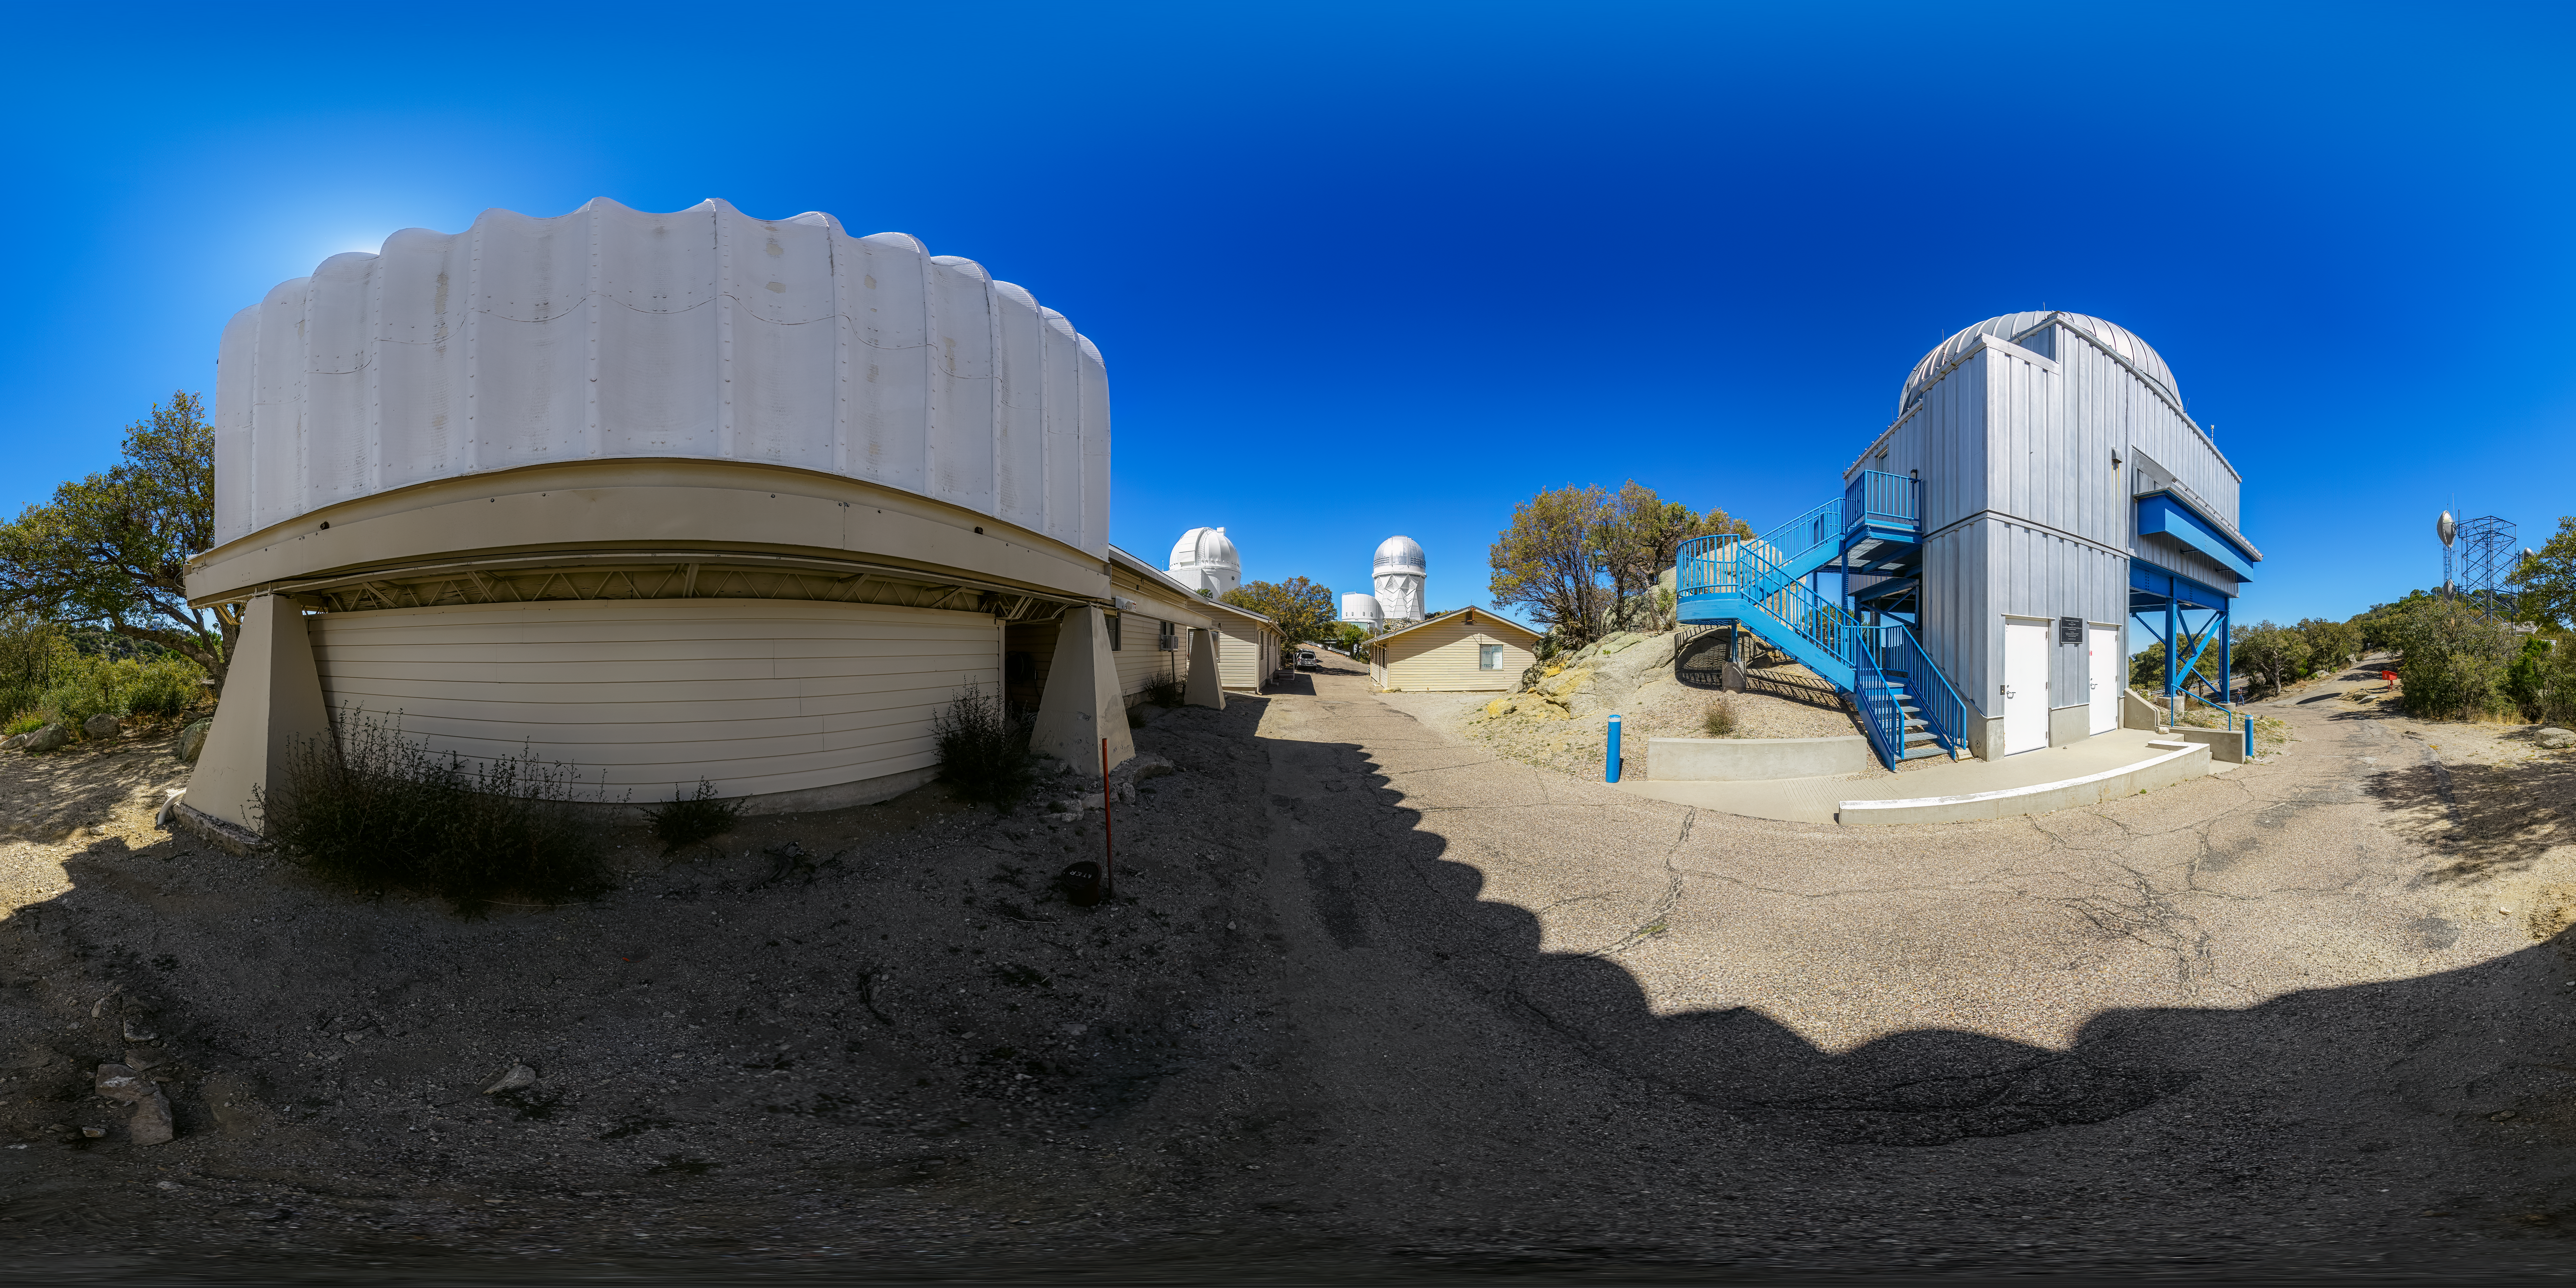

UA SuperLotis Telescope 360 Panorama

A 360 panorama view of the UA SuperLotis Telescope located at Kitt Peak National Observatory (KPNO), a Program of NSF NOIRLab, near Tucson, Arizona.

A fulldome version of this image can be found here.

Credit: KPNO/NOIRLab/NSF/AURA/P. Horálek